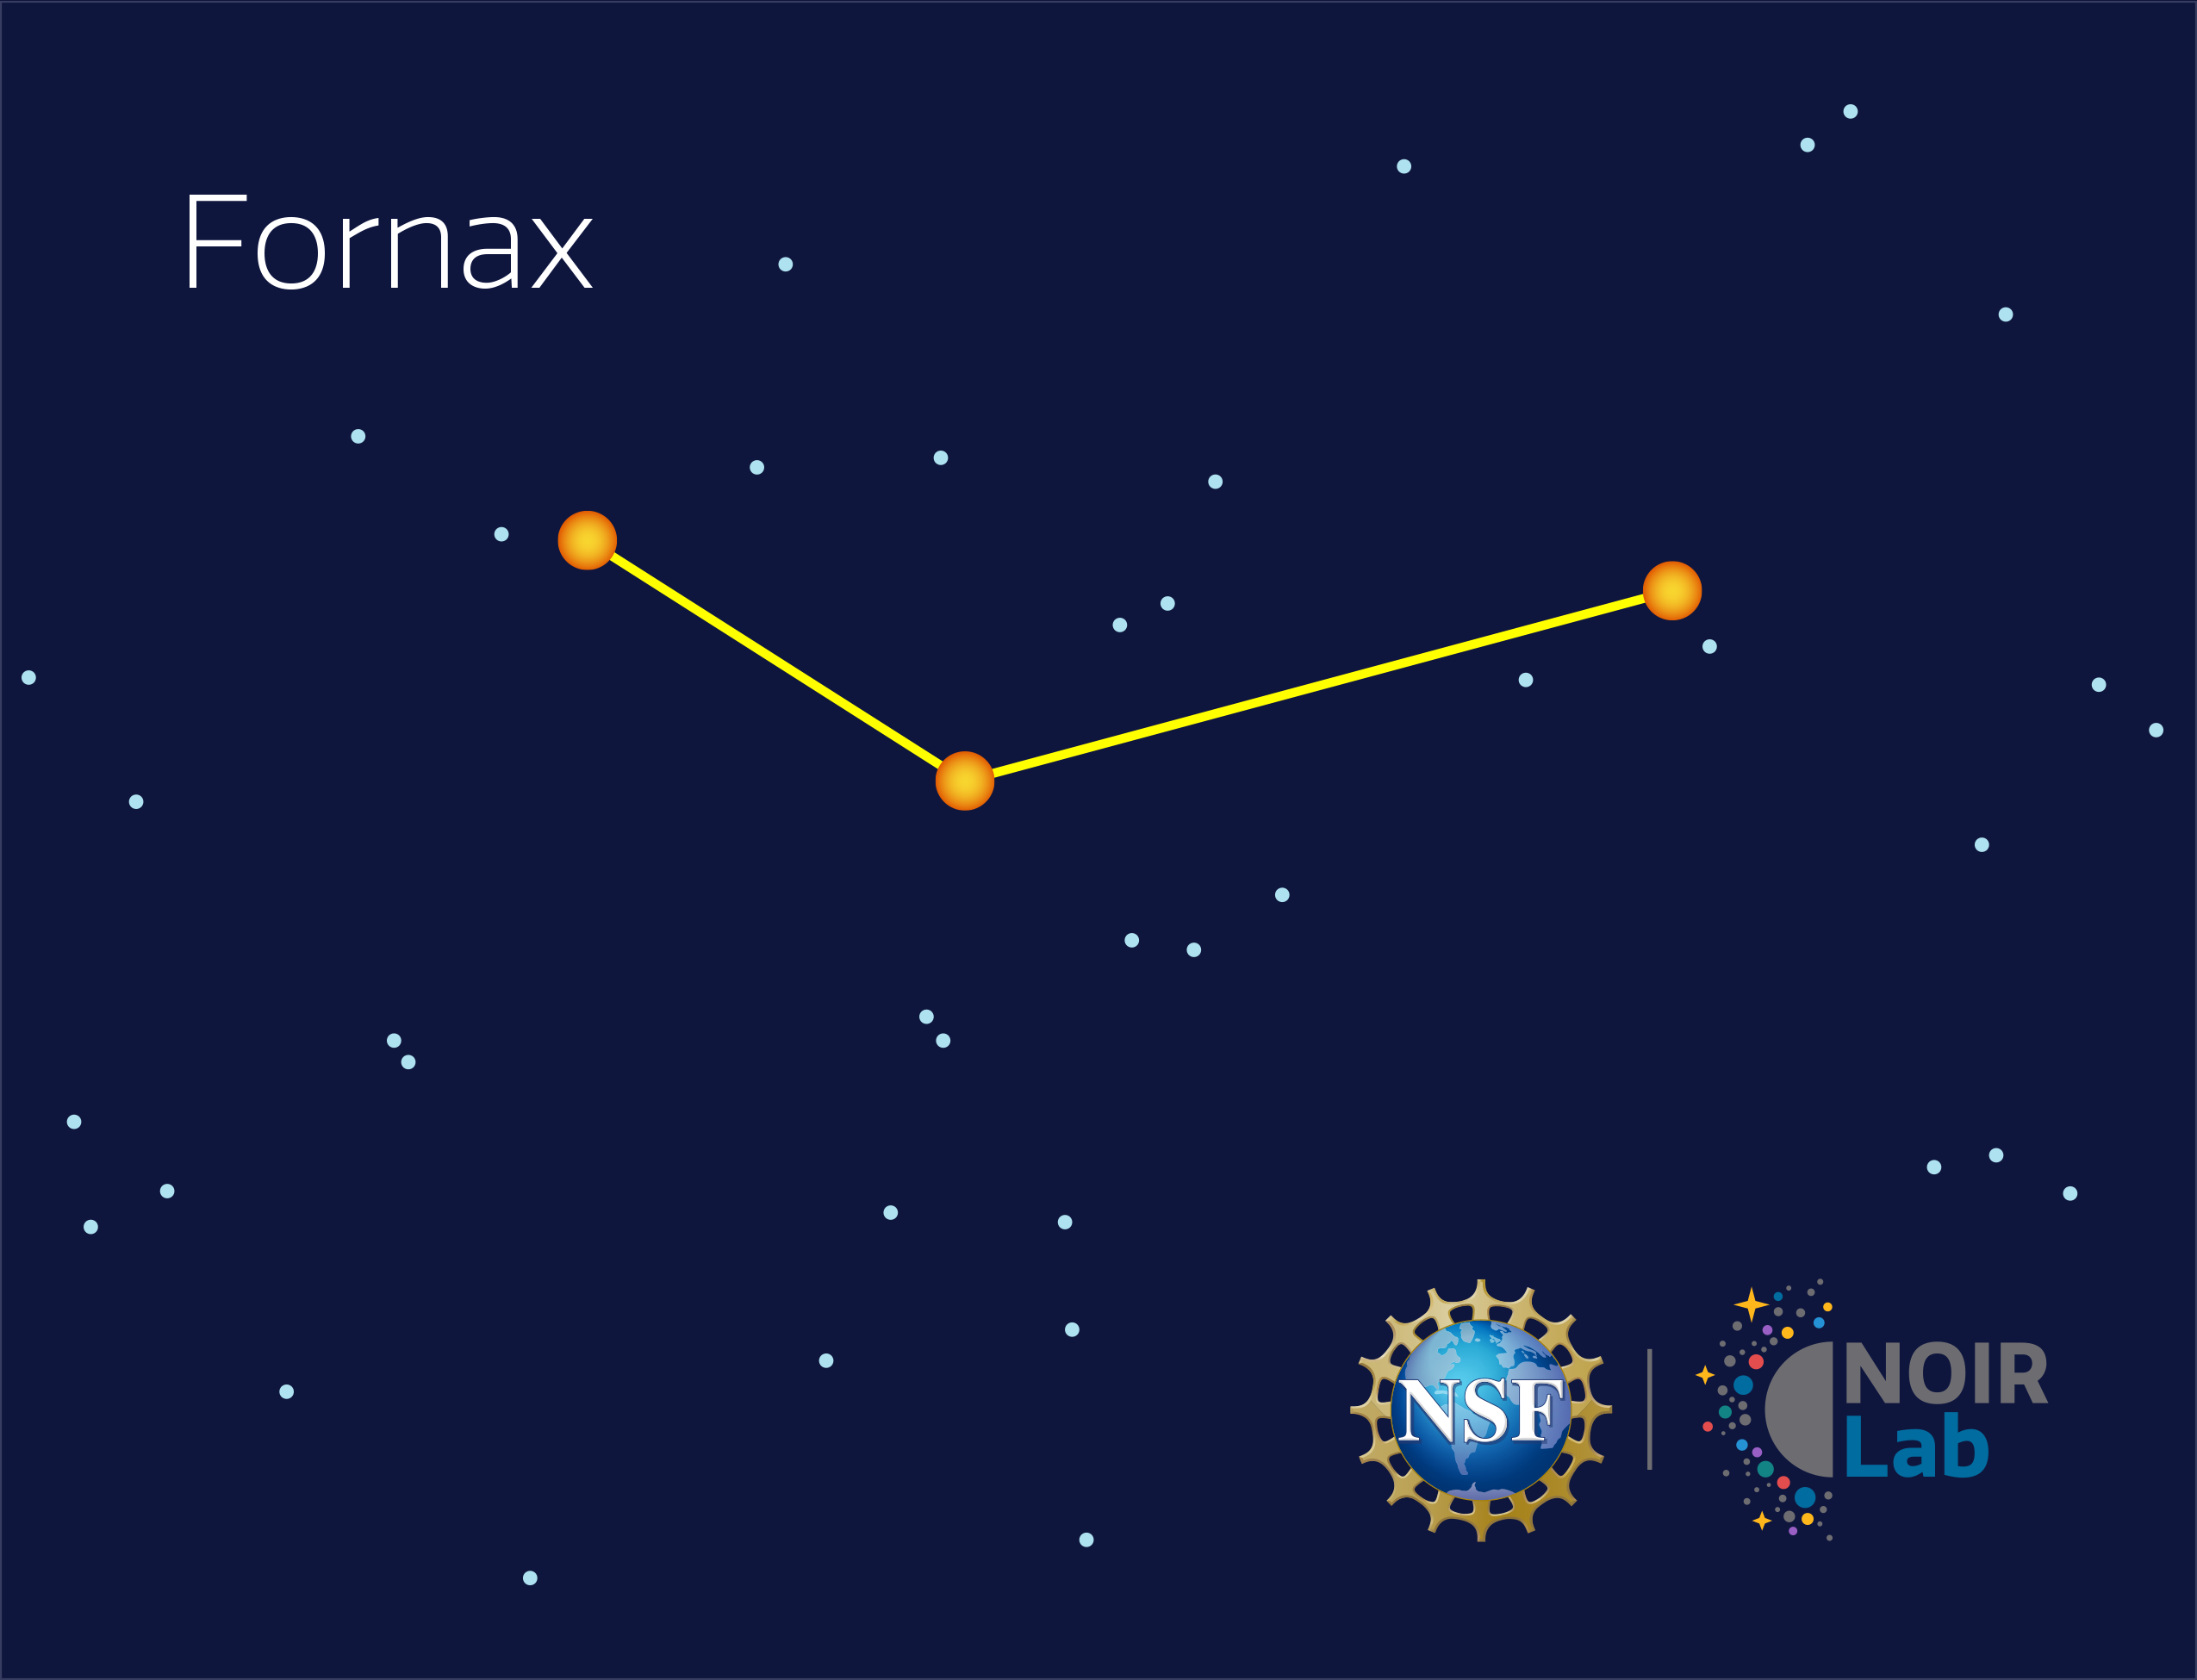

Fornax

Credit: NOIRLab